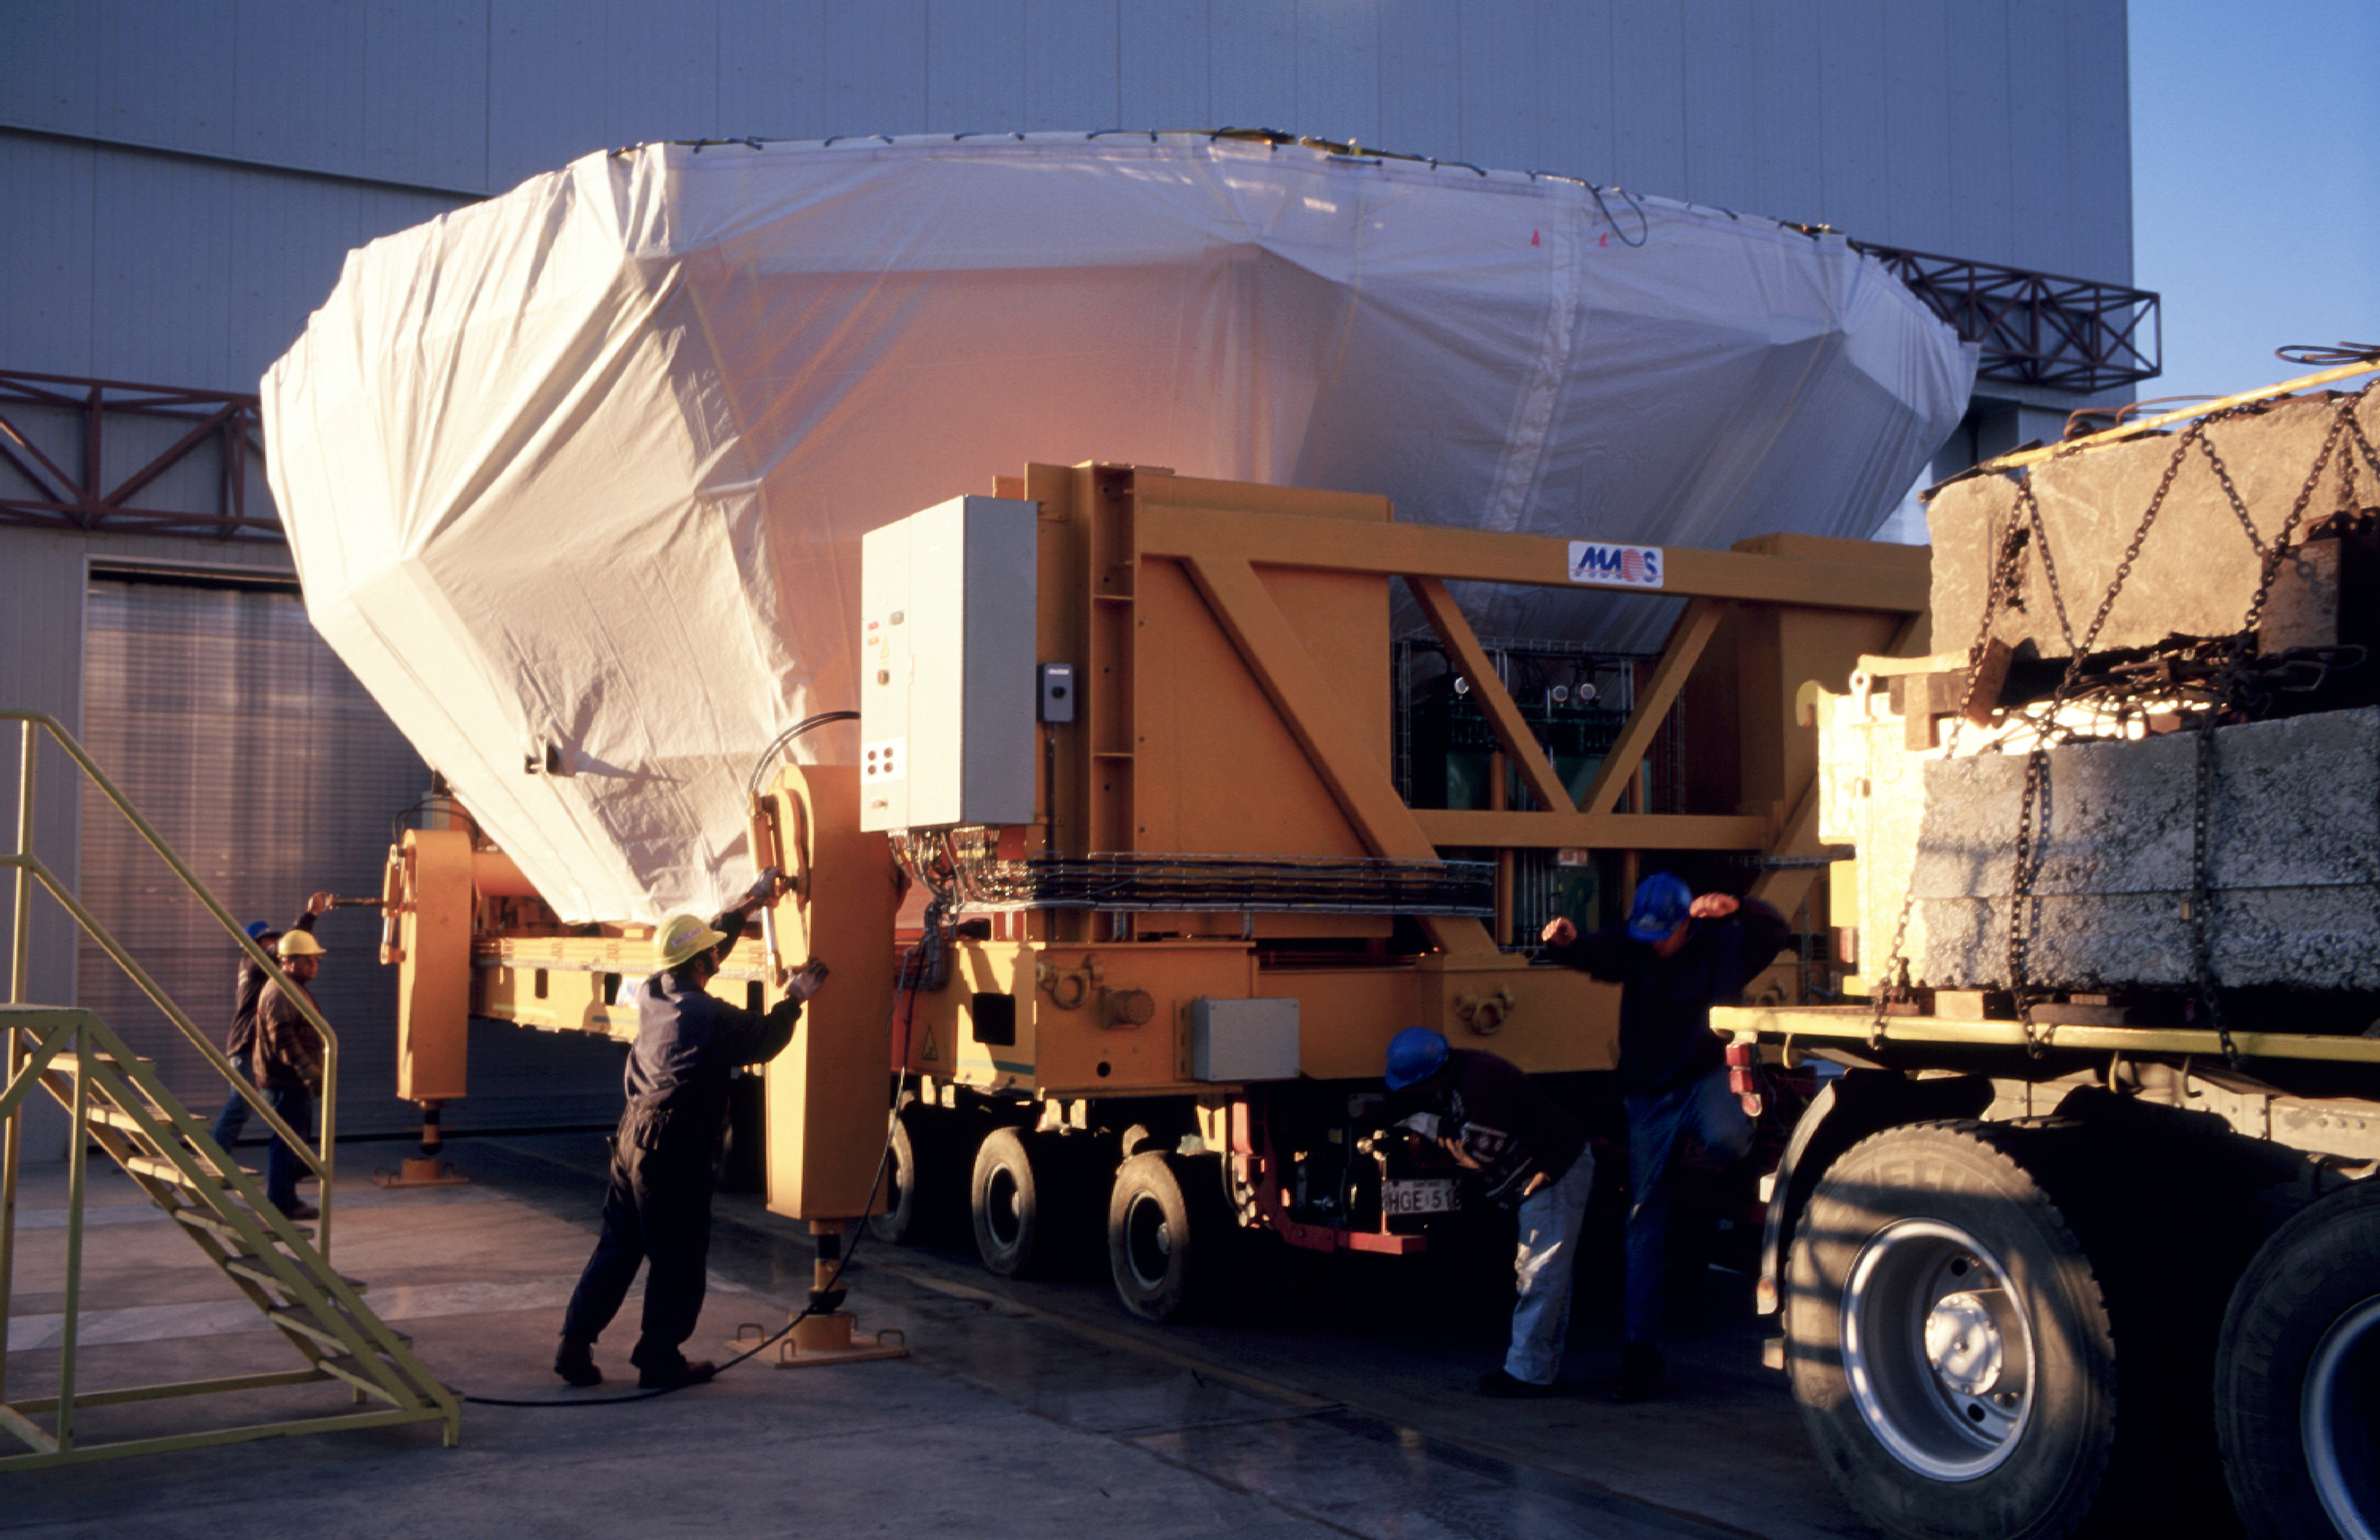

Ready for transport to KUEYEN

The mirror in its cell being prepared for transport back to KUEYEN. (Photo obtained on March 17, 2000).

Astronomical mirrors must be regularly coated in order to retain their ability to reflect light efficiently. ANTU and KUEYEN, the two first VLT Unit Telescopes to enter into operation did so while construction work was still ongoing at the top of Paranal. During this period, there was unsually much dust in the air, some of which was deposited on the large mirrors of these two telescopes. It was therefore decided to re-aluminize these mirrors when the work was over. This was done in February and March 2000. For this delicate operation, the mirror cell with the 22-tonnes, 8.2-m Zerodur mirror is removed from the telescope and wrapped in a protective cover. It is then moved out of the telescope enclosure and placed on a carriage that is hauled down the mountain to the Mirror Maintenance Building (MMB). Here the old aluminium layer is removed and the mirror is carefully washed, before it is placed in the Coating Tank. A new and clean aluminium layer is deposited by the sputtering technique. After careful checking, the mirror is brought back to the telescope and mounted. This photo was obtained at the time when KUEYEN's mirror was undergoing this process.

Credit: ESO